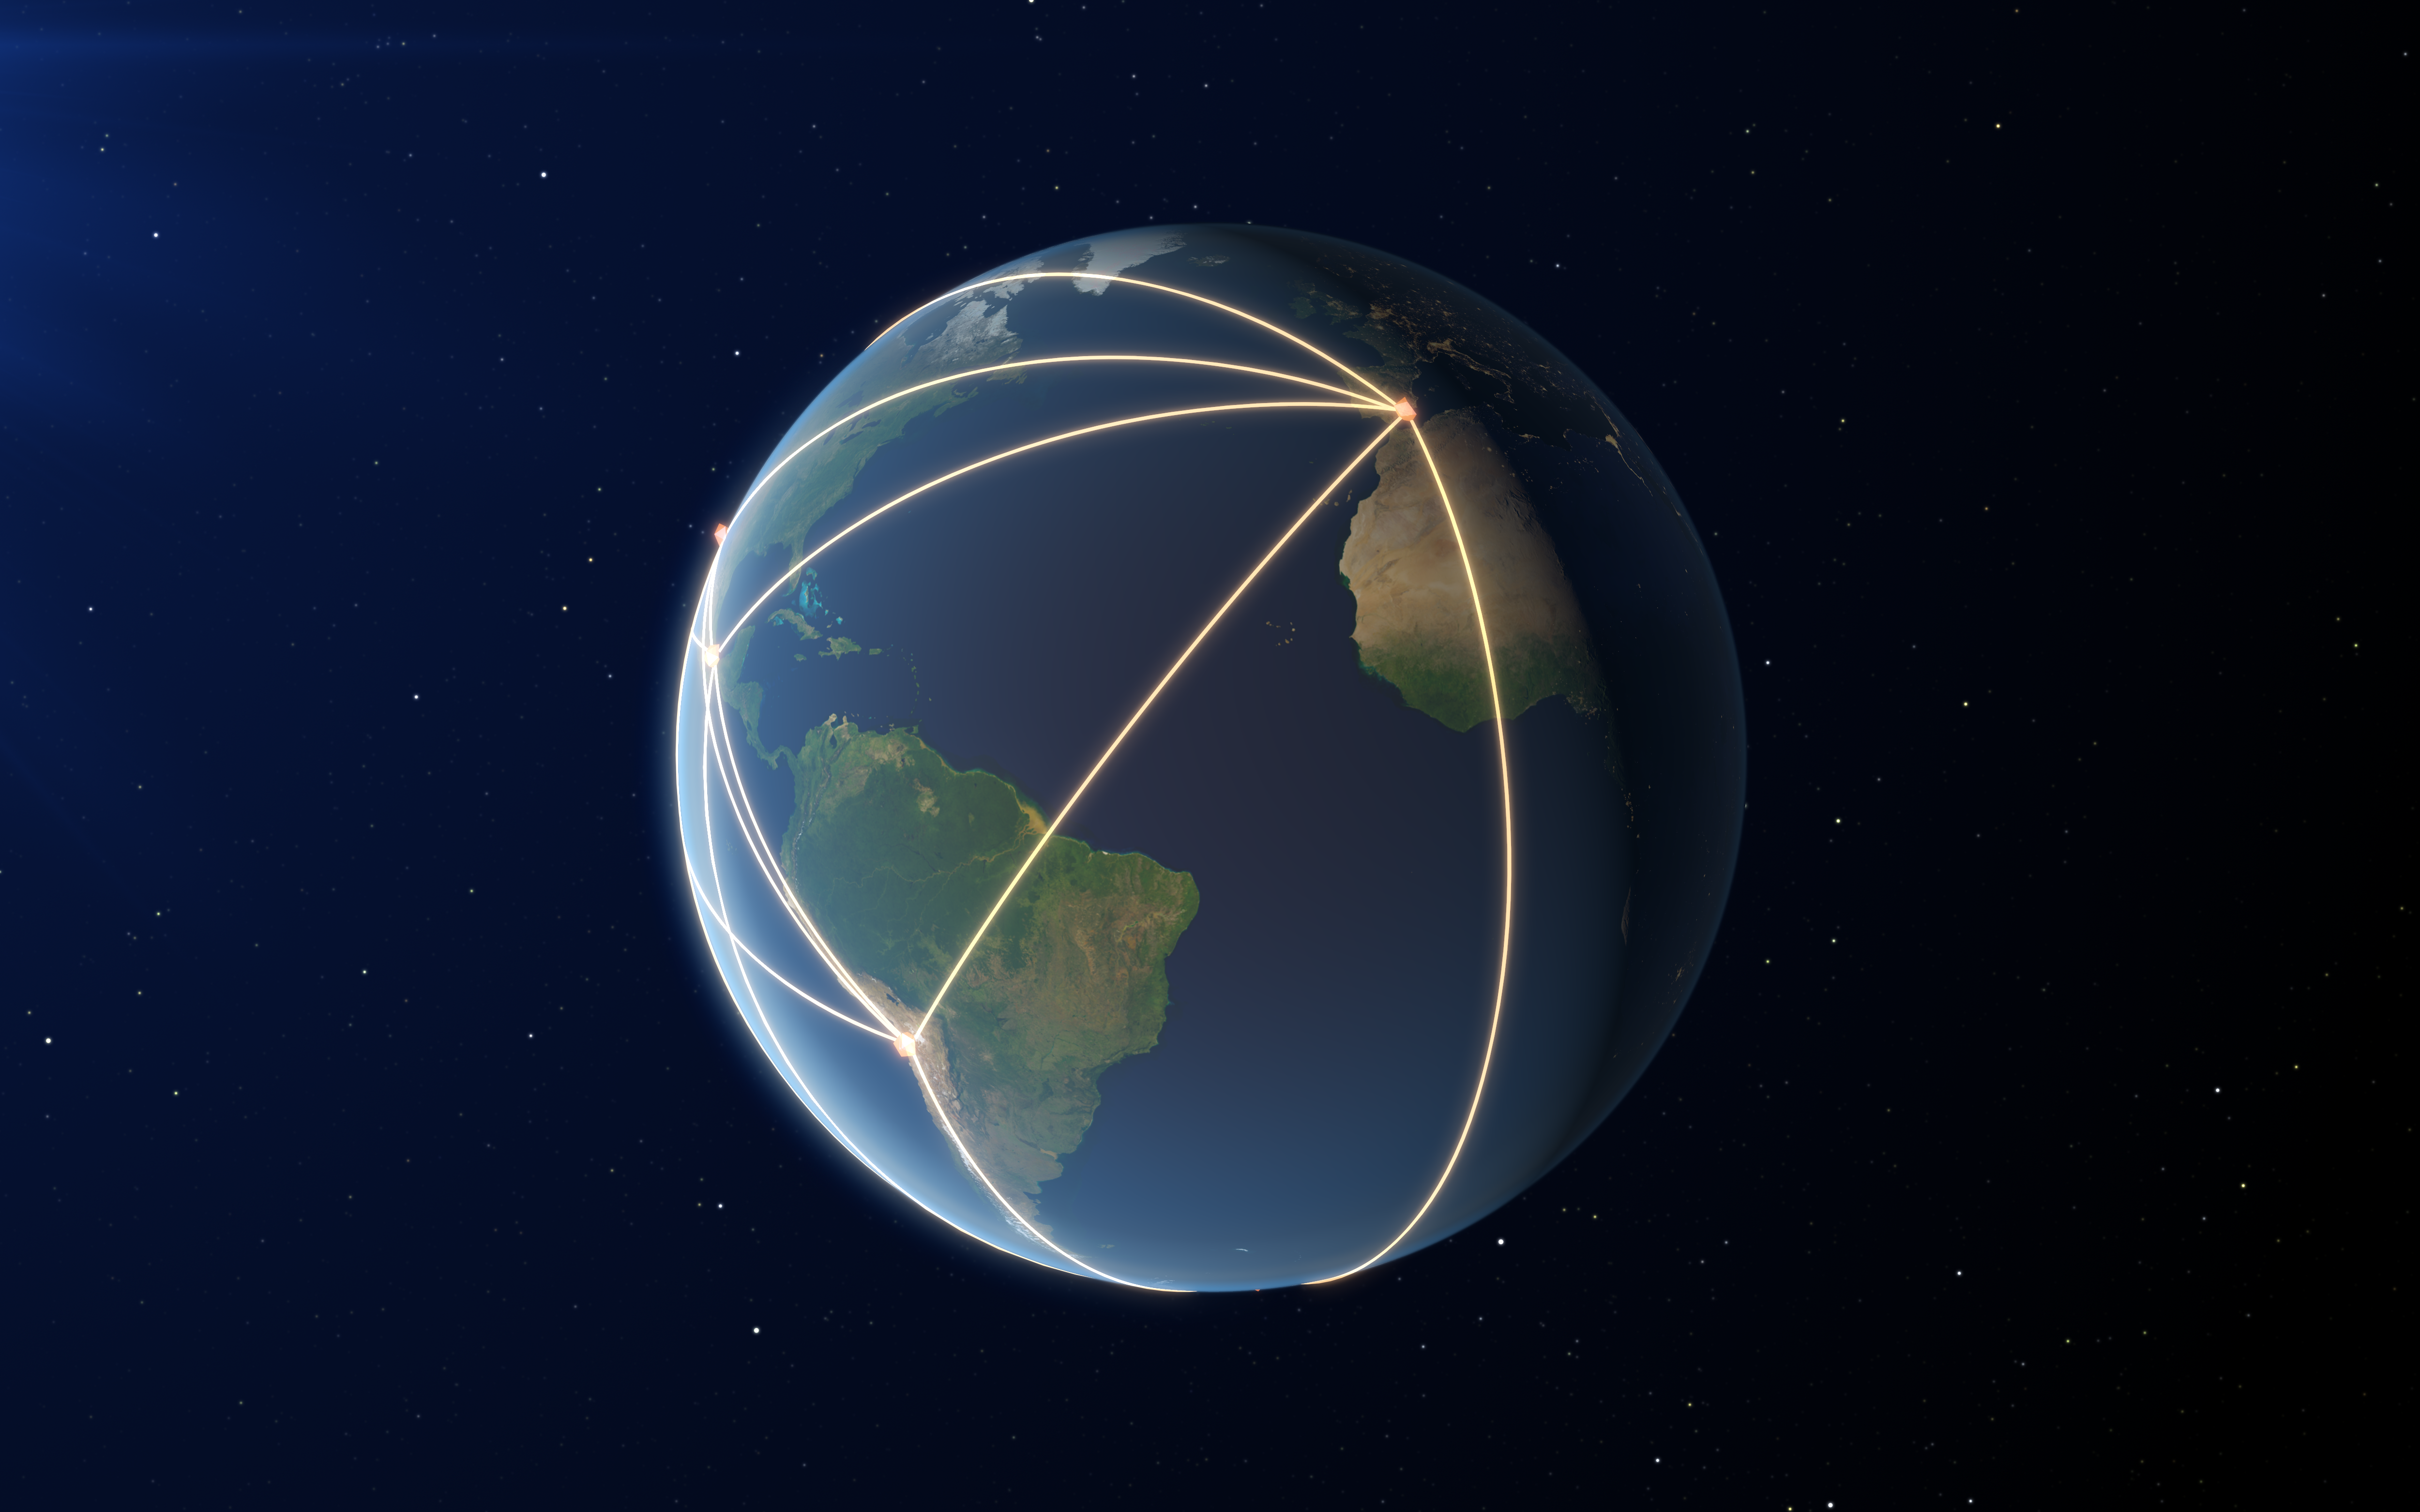

The EHT, a Planet-Scale Array

This image shows the locations of some of the telescopes making up the EHT, as well as a representation of the long baselines between the telescopes.

Credit: ESO/ L. Calçada